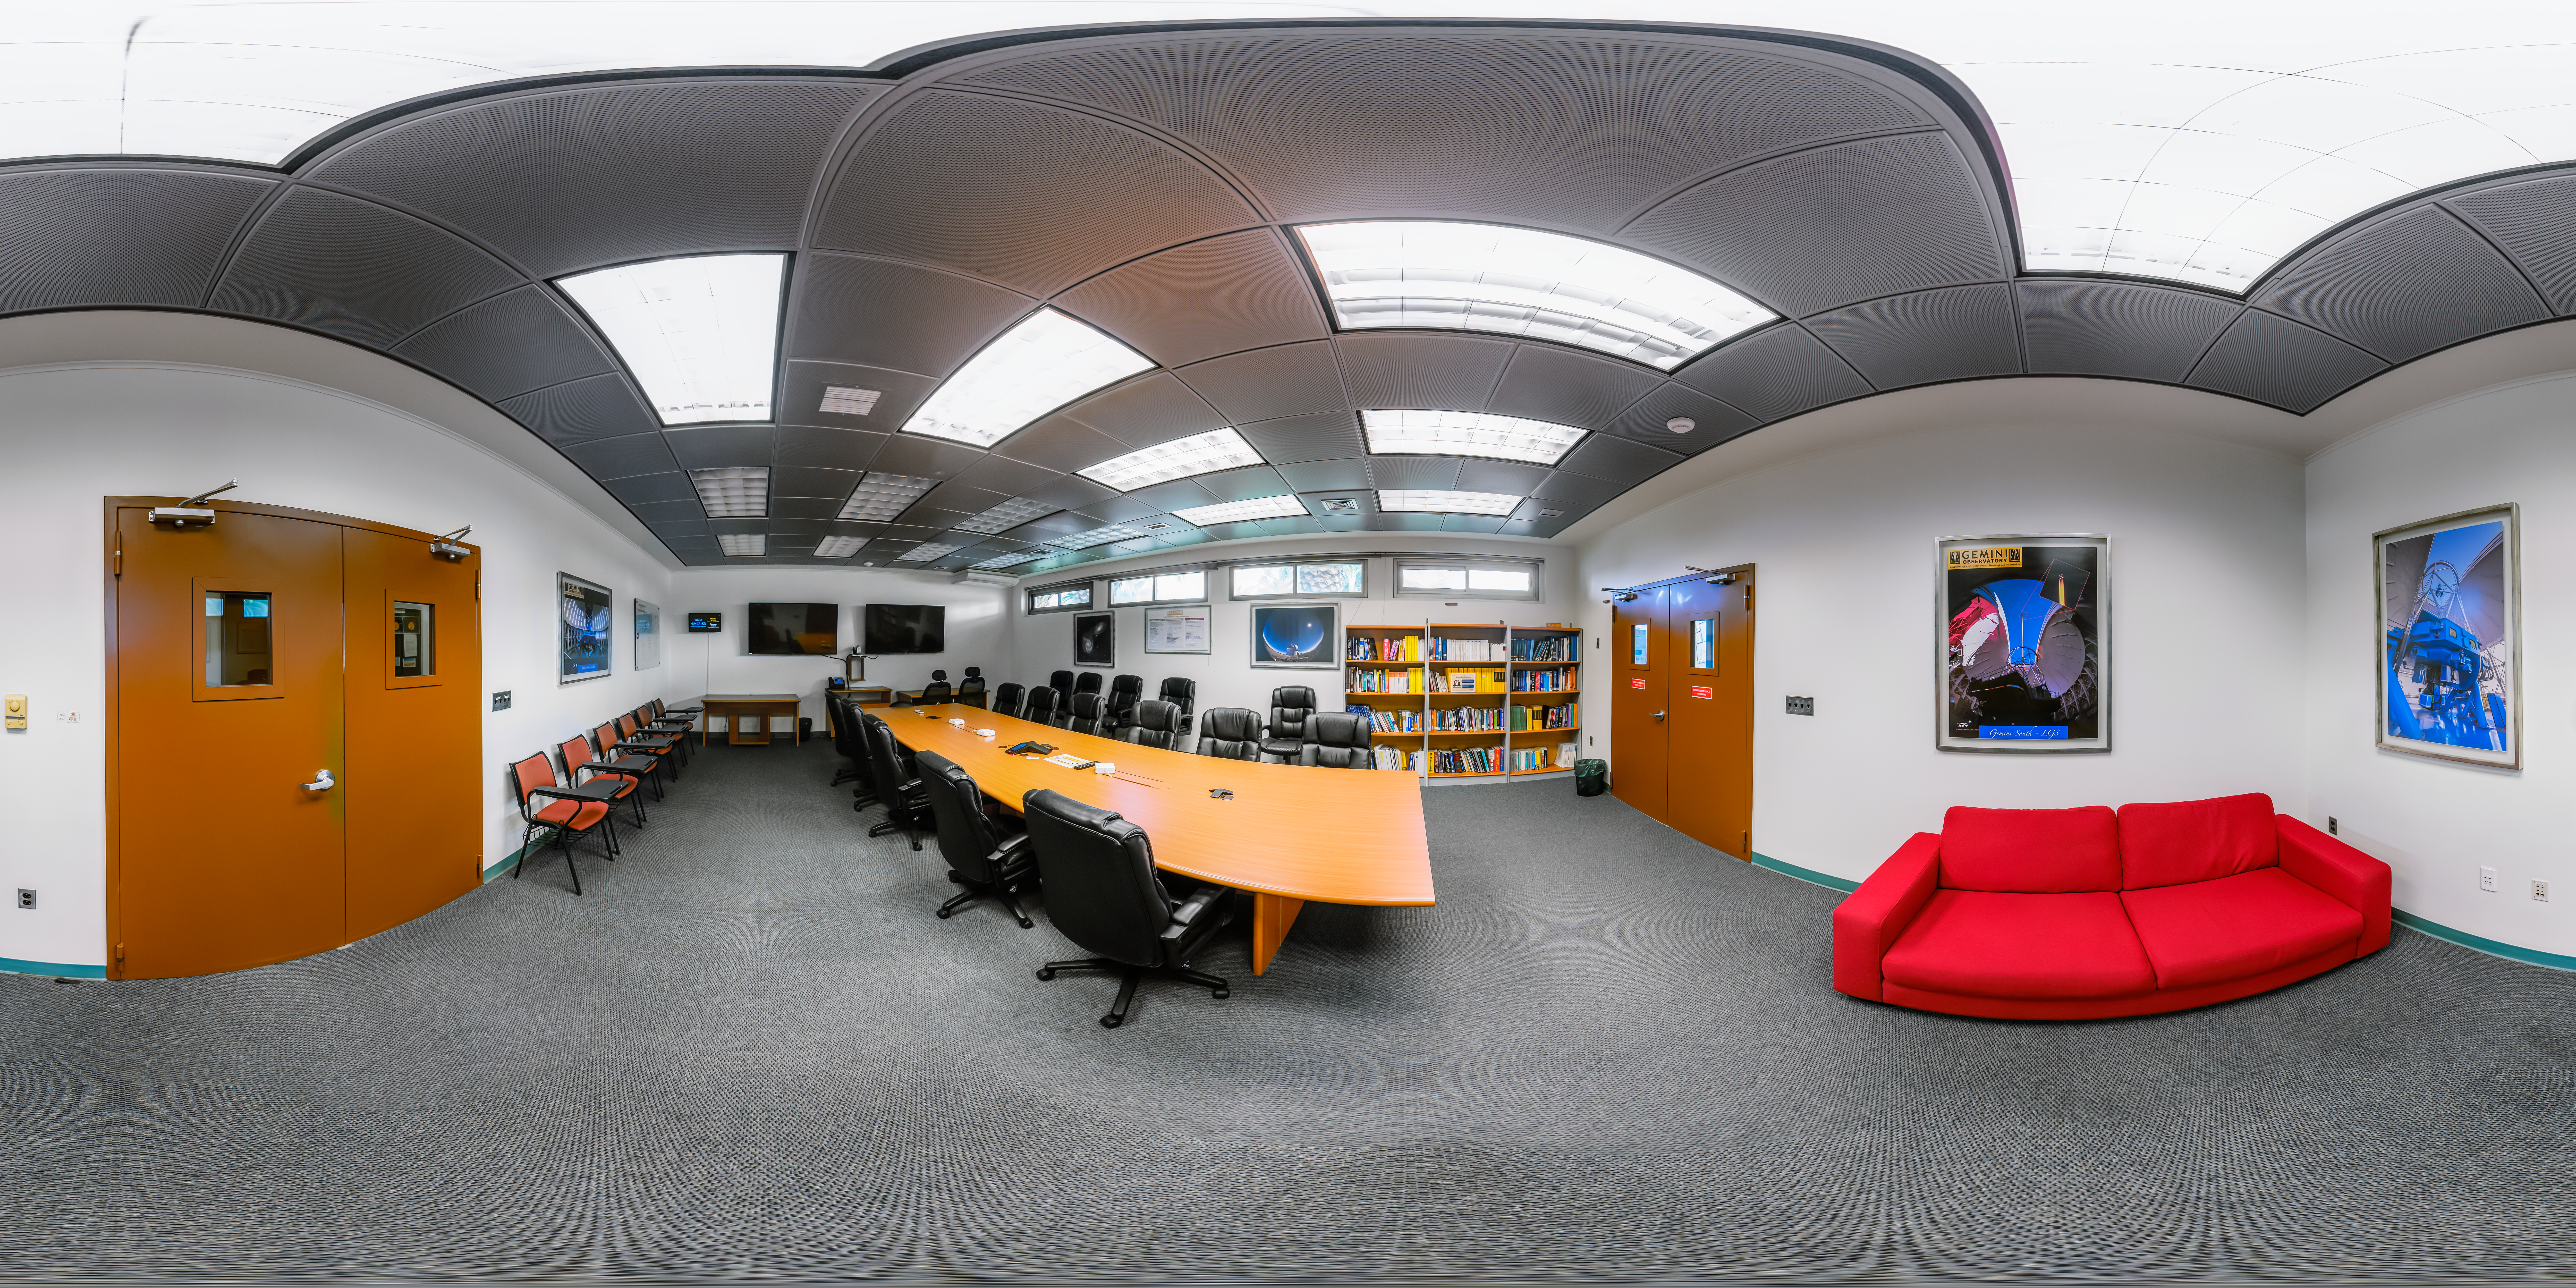

AURA Recinto Building C SBF Engineering Lab 360 Panorama

A 360 panorama of the SBF Engineering Lab at the AURA Recinto Building C in La Serena, Chile.

Credit: NOIRLab/NSF/AURA/P. Horálek